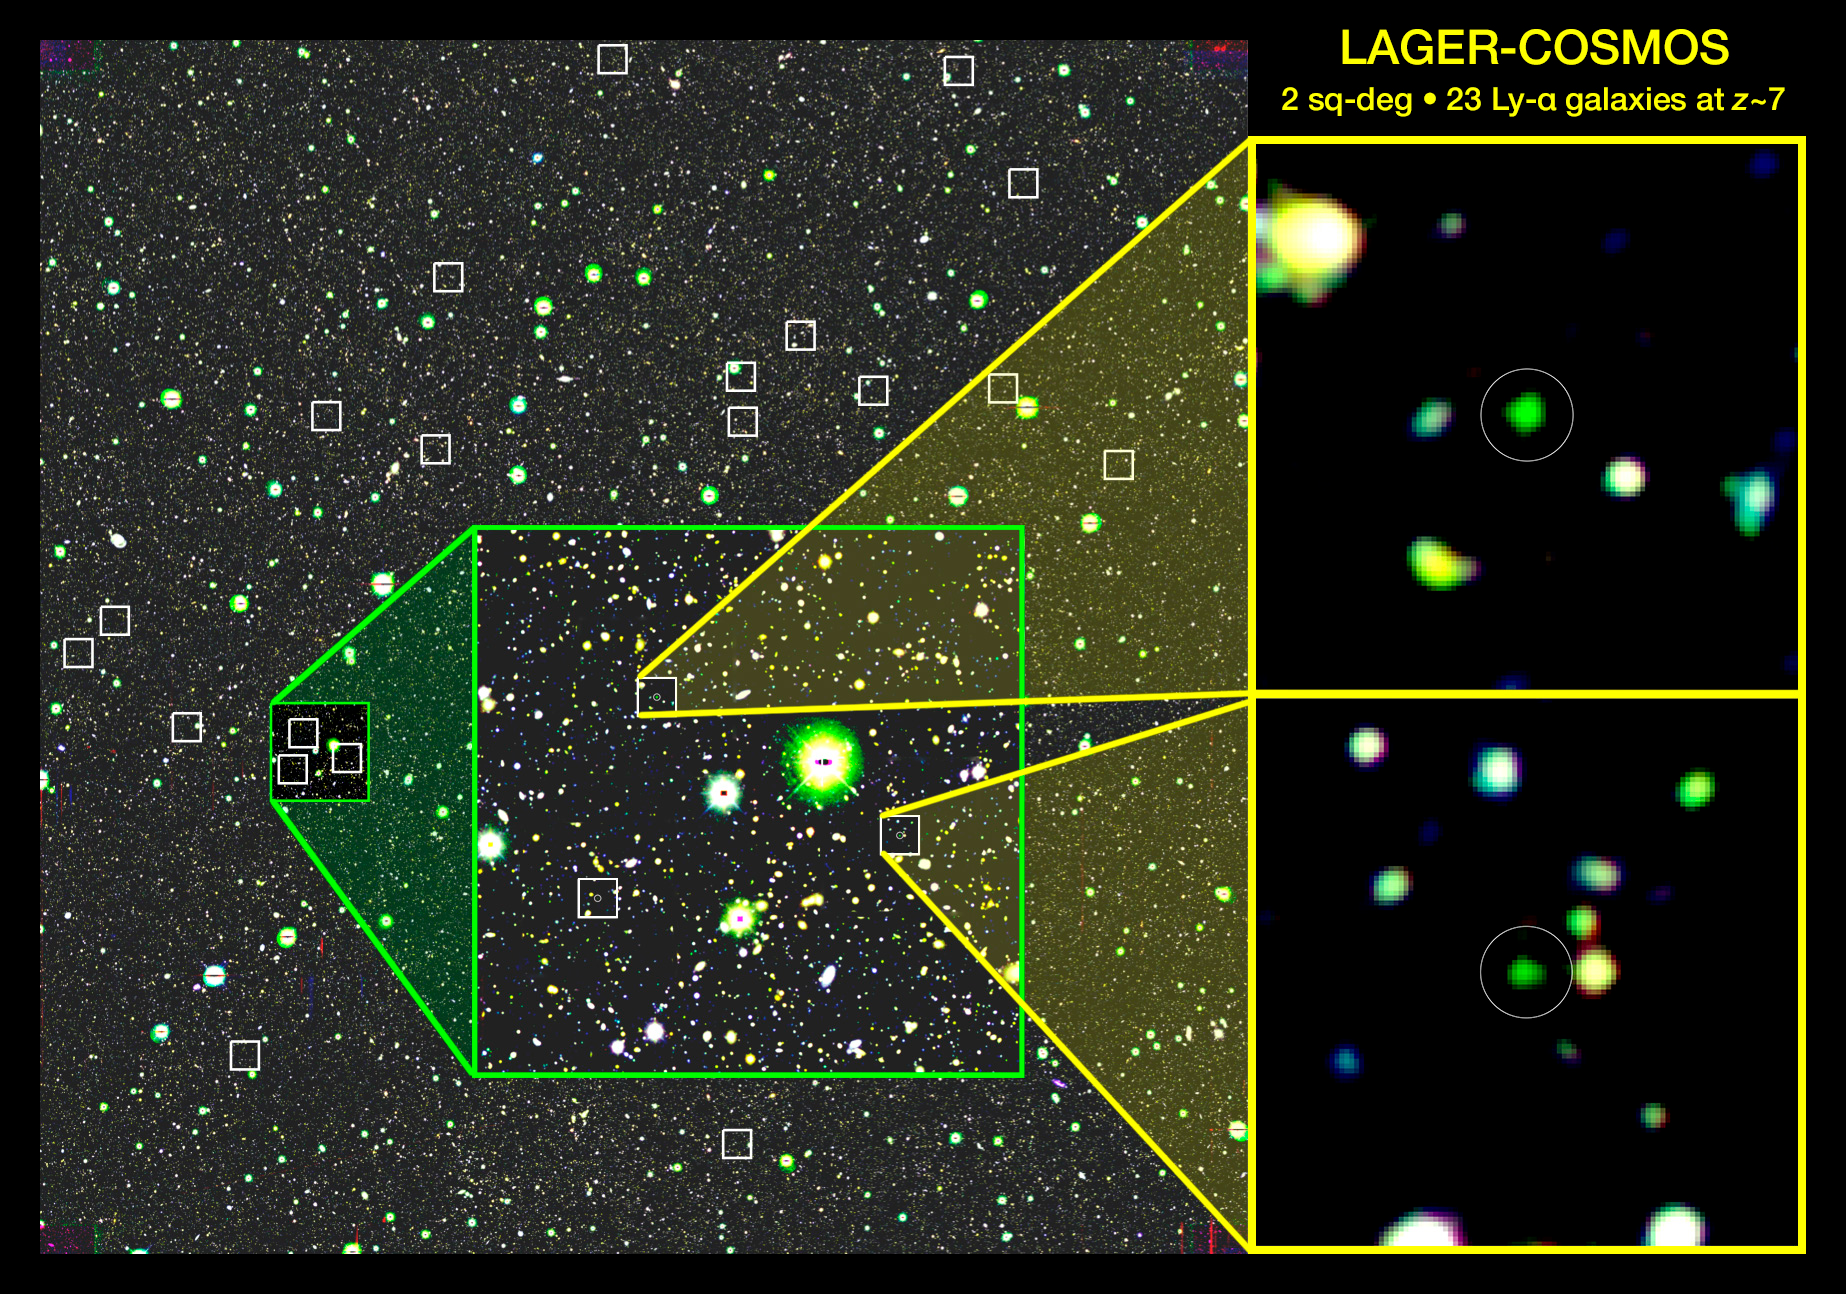

Distant Galaxies ‘Lift the Veil’ on the End of the Cosmic Dark Ages

False color image of a 2 square degree region of the LAGER survey field, created from images taken in the optical at 500 nm (blue), in the near-infrared at 920 nm (red), and in a narrow-band filter centered at 964 nm (green). The last is sensitive to hydrogen Lyman alpha emission at z ~ 7. The small white boxes indicate the positions of the 23 LAEs discovered in the survey. The detailed insets (yellow) show two of the brightest LAEs; they are 0.5 arcminutes on a side, and the white circles are 5 arcseconds in diameter.

Credit: Zhen-Ya Zheng (SHAO) & Junxian Wang (USTC).